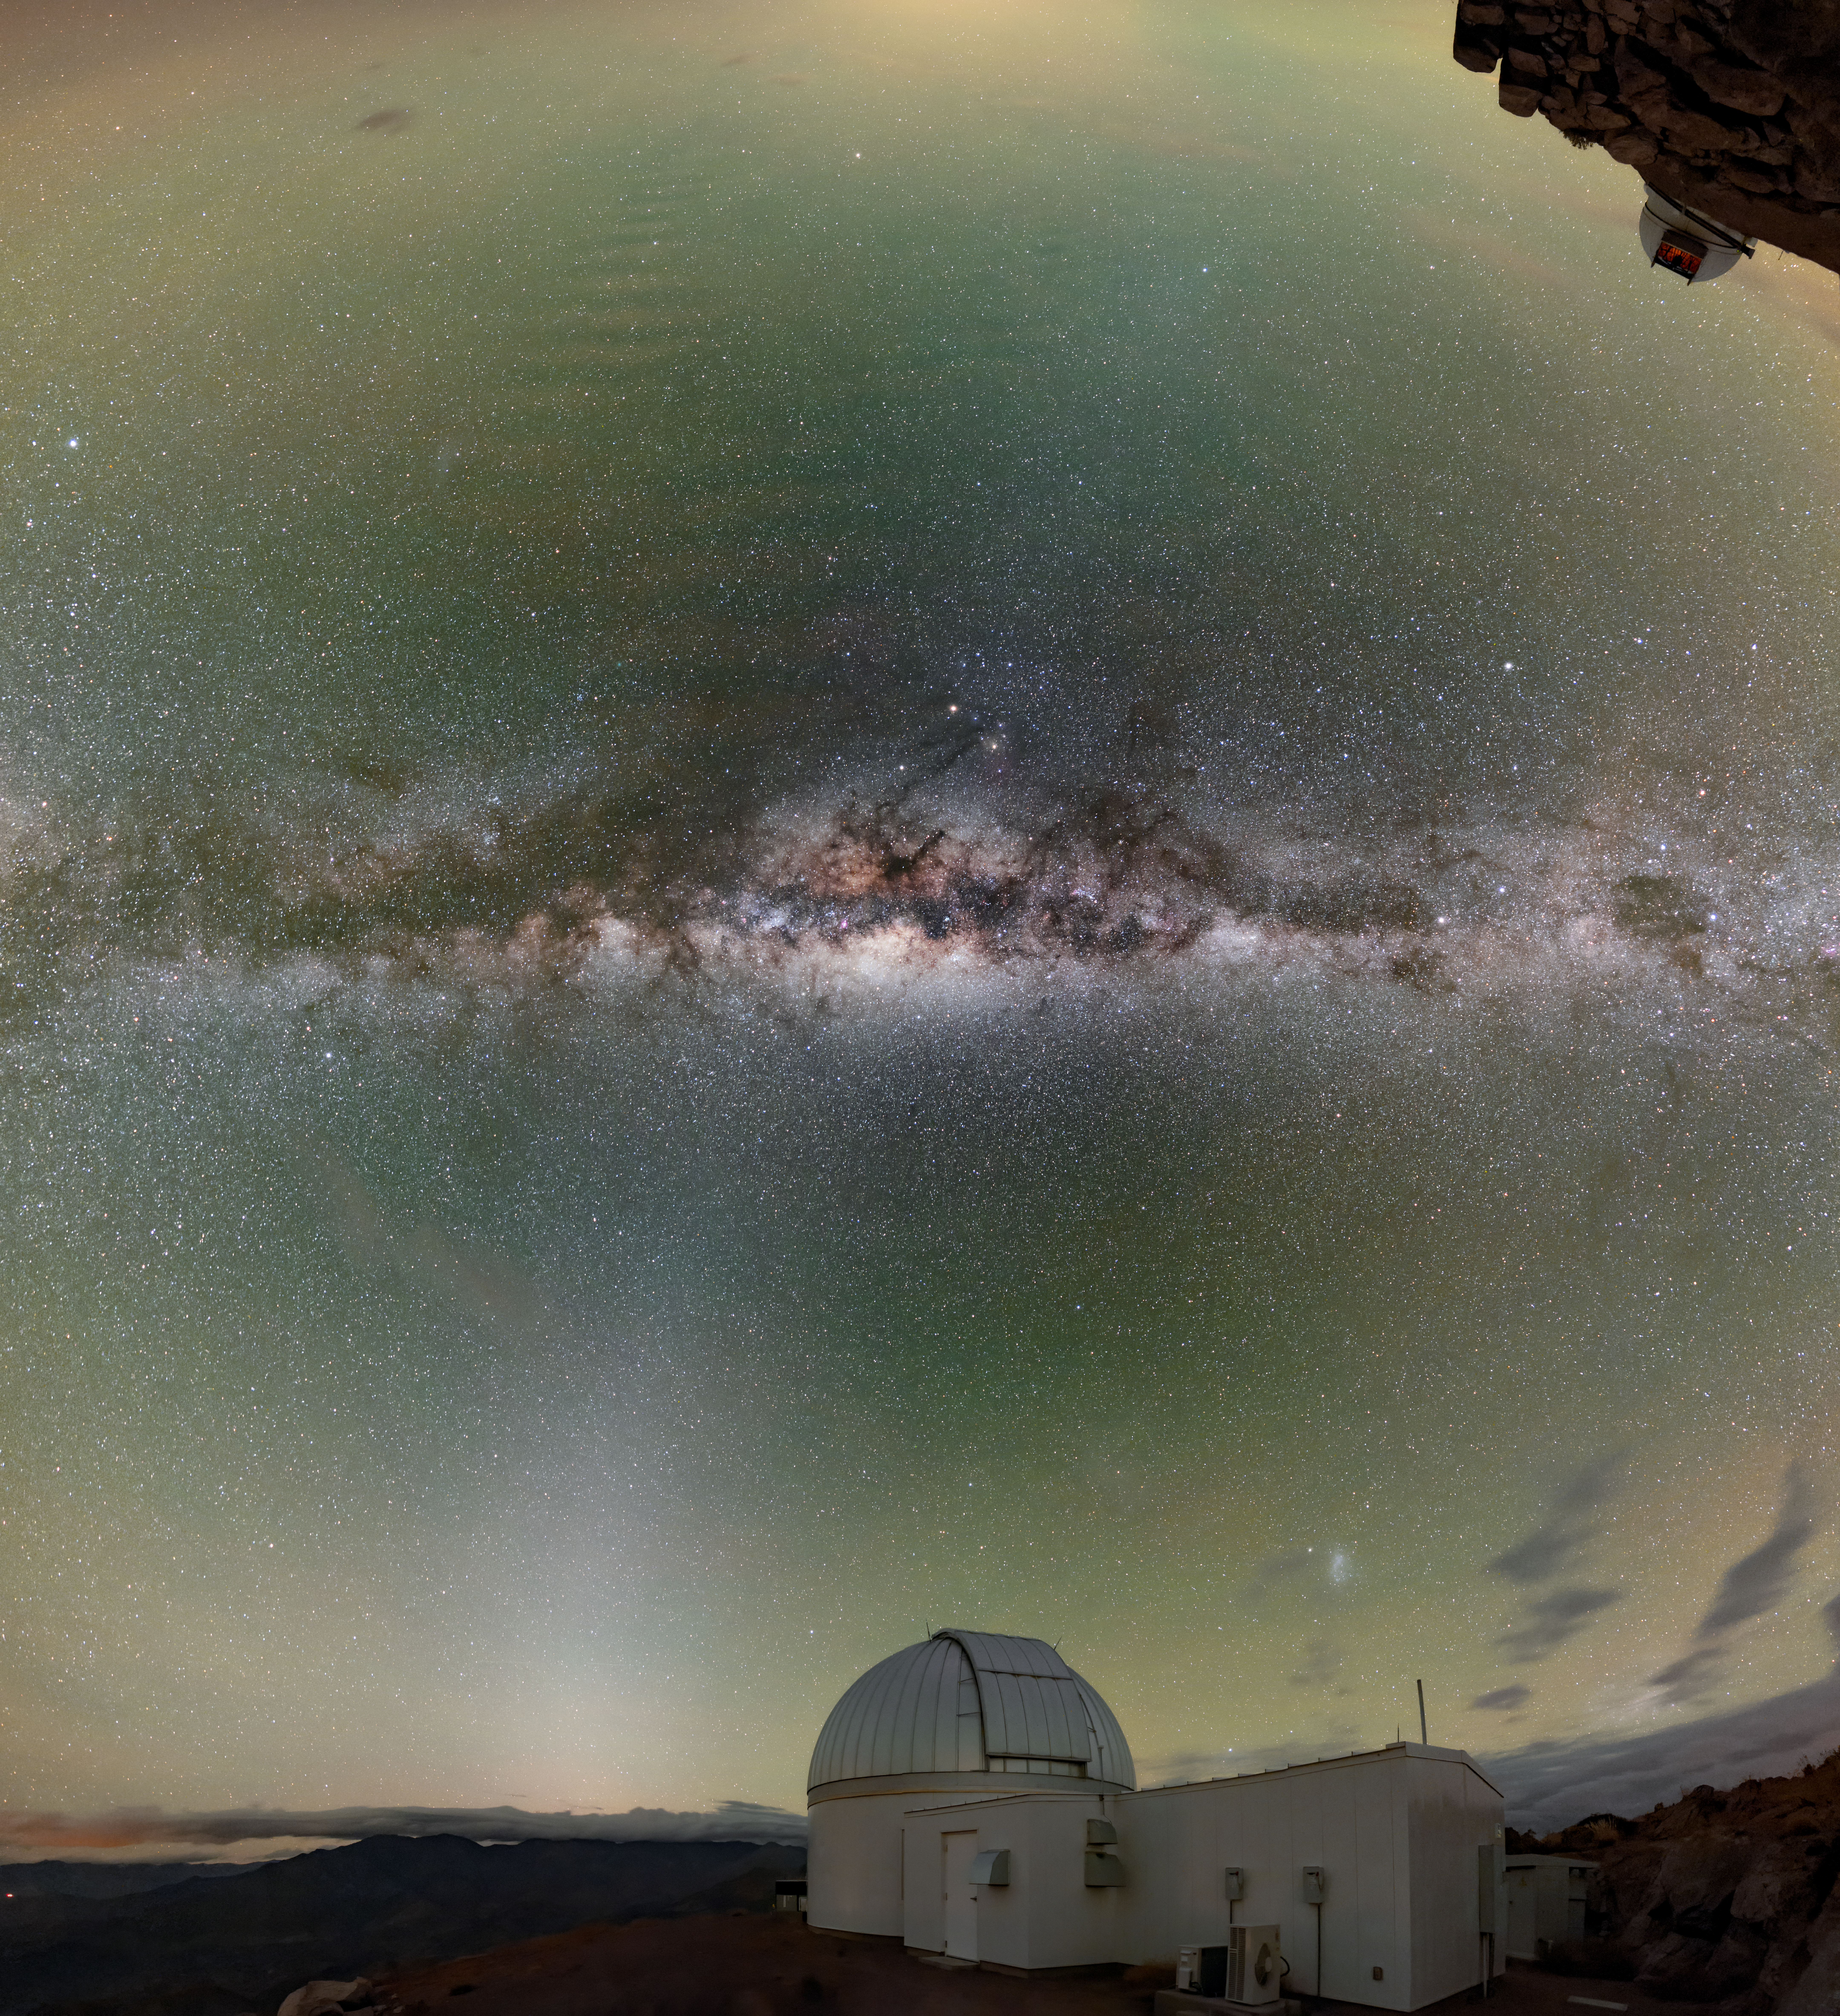

A Sky Aglow

The sky above Cerro Tololo Inter-American Observatory (CTIO), a Program of NSF NOIRLab, is aglow with color in this image. The bright region at the center of this image is the heart of the Milky Way galaxy, which lies approximately 26,000 light-years from Earth. As well as stars and dark dust lanes, our home galaxy’s heart contains a colossal black hole, roughly 4 million times as massive as the Sun.

Though the heart of the Milky Way is a spectacular sight, the majority of the colors in this image arise much closer to home. As well as the tint of airglow around the horizon of the image, zodiacal light stretches from the horizon towards the center of the image. Zodiacal light — also called false dawn — is caused by sunlight reflecting from small particles in the Solar System’s interplanetary dust cloud. The combination of airglow, zodiacal light, and other atmospheric phenomena means that the night sky is never truly dark — even at professional observatories such as CTIO.

Credit: CTIO/NOIRLab/NSF/AURA/B. Tafreshi